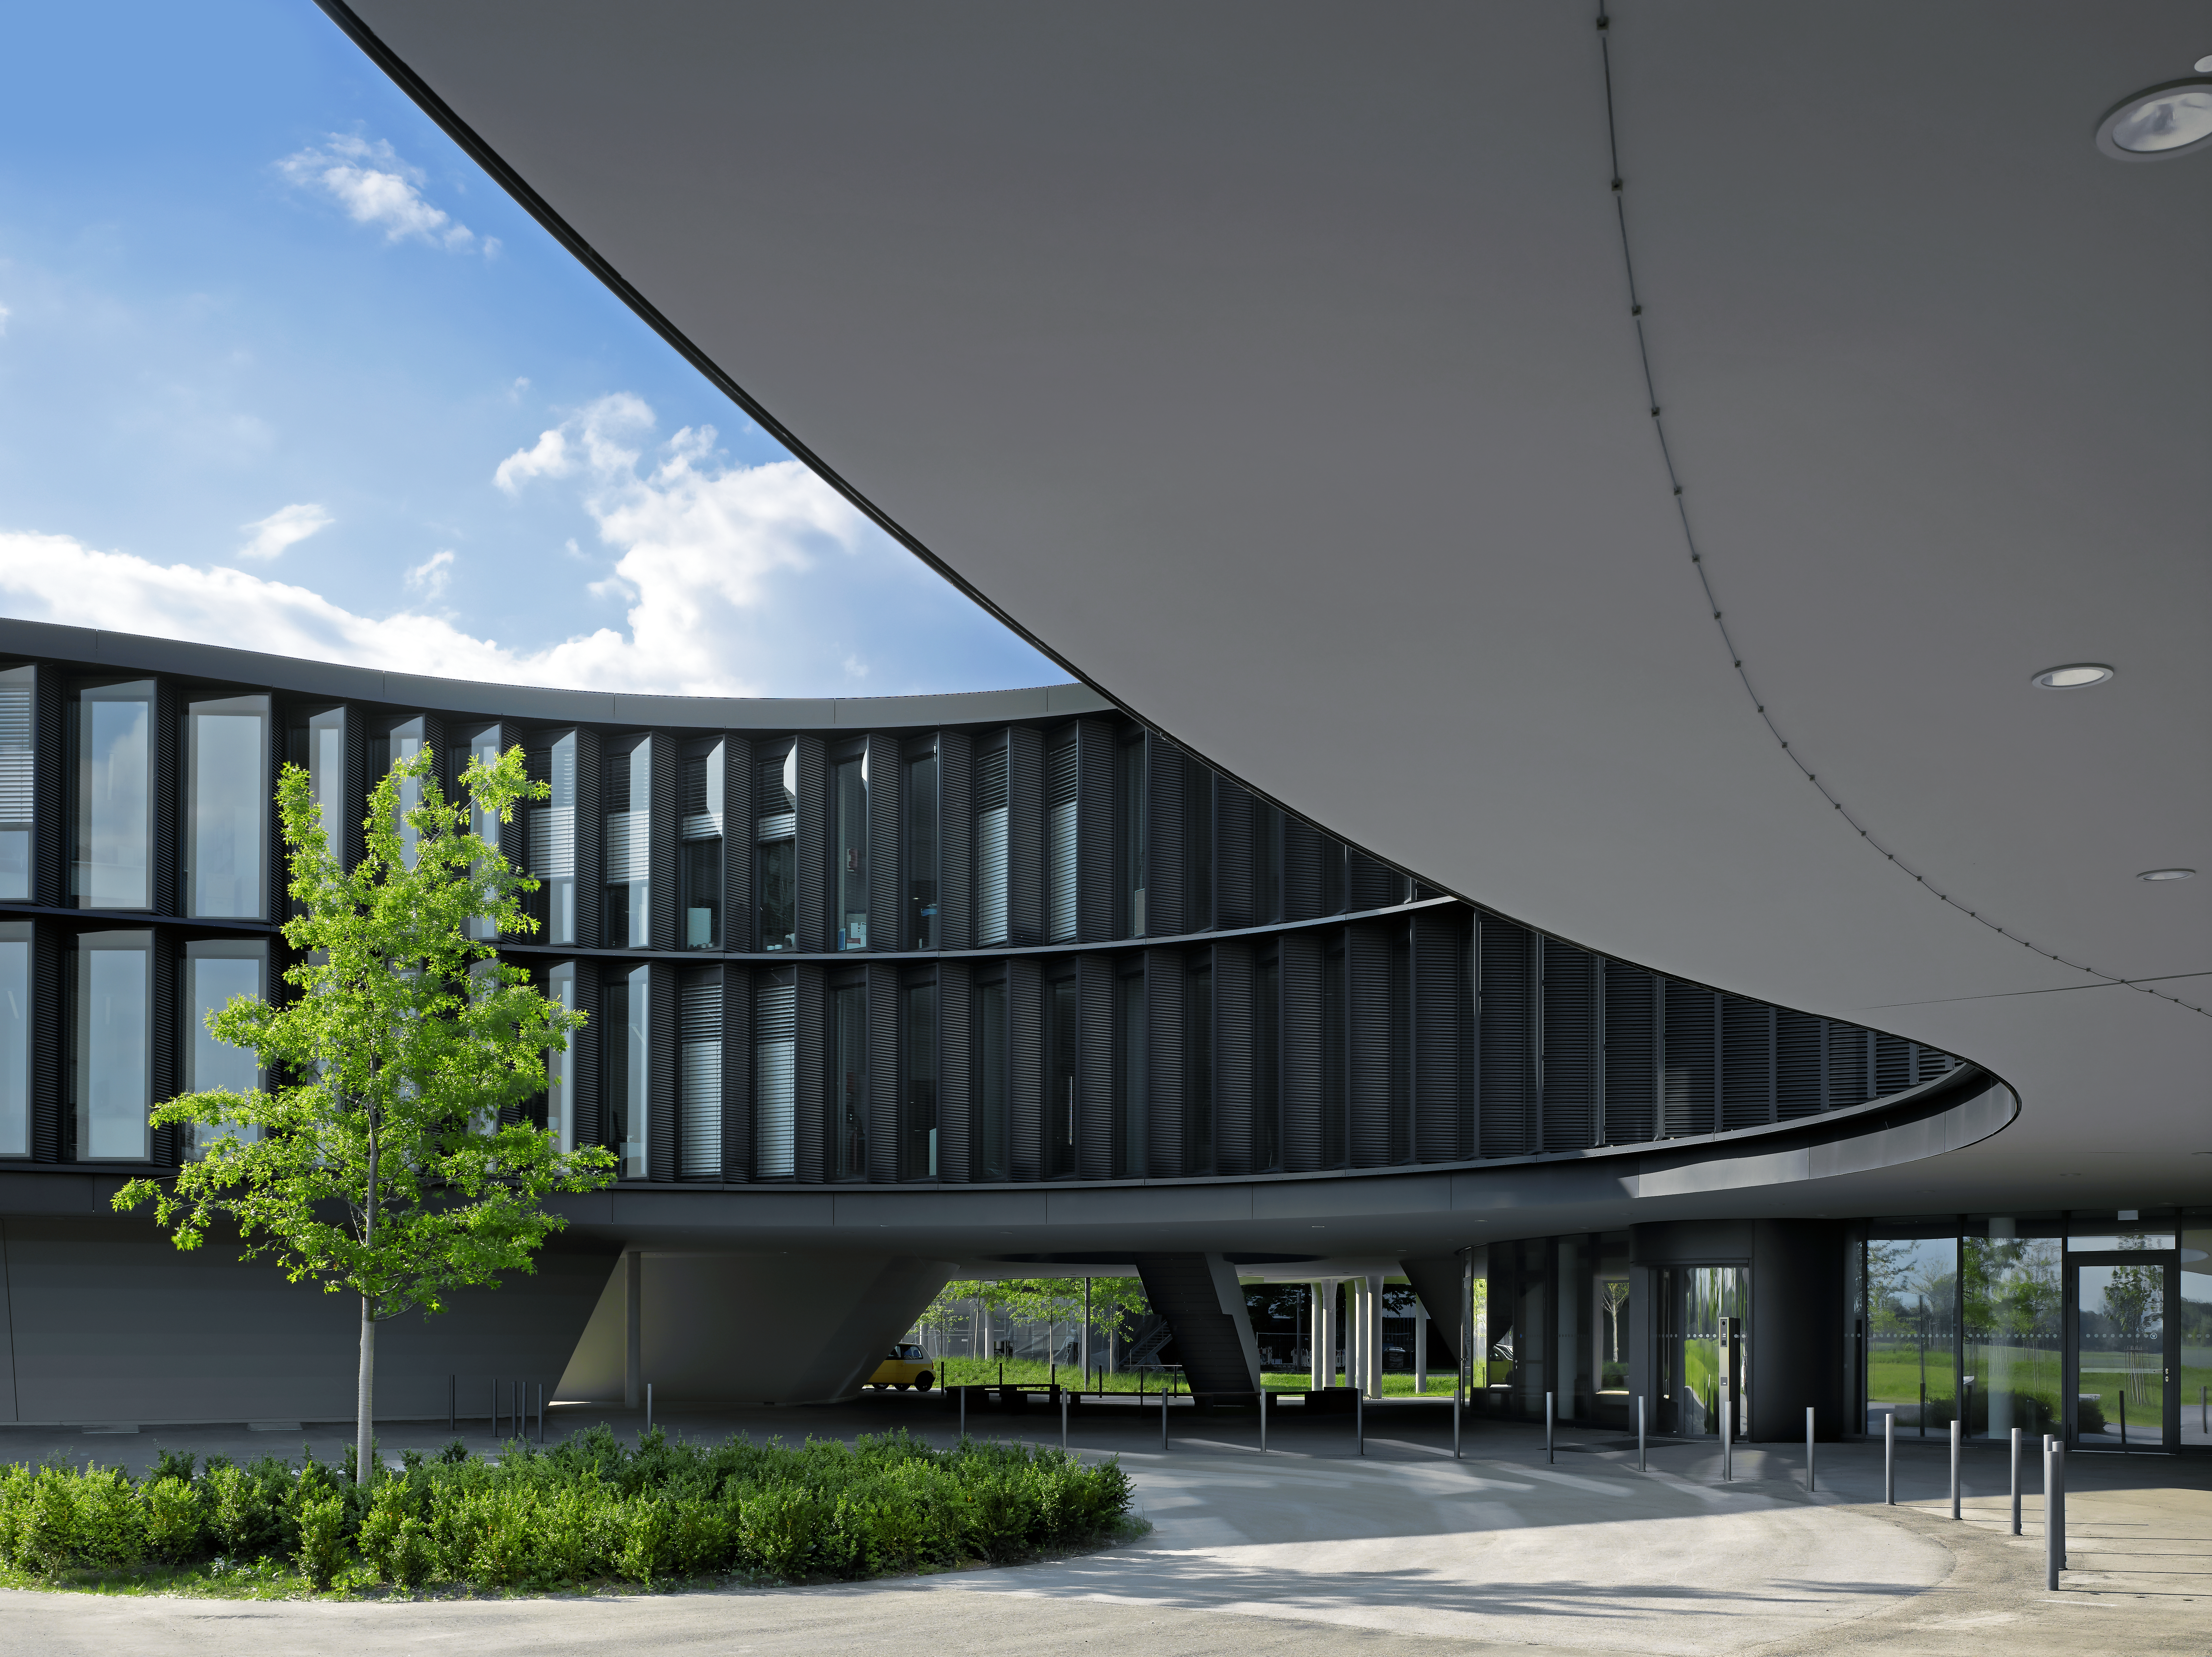

A curved new building

This image shows the curved structure of the new office building of the ESO Headquarters in Garching, Germany.

Credit: Roland Halbe/ESO